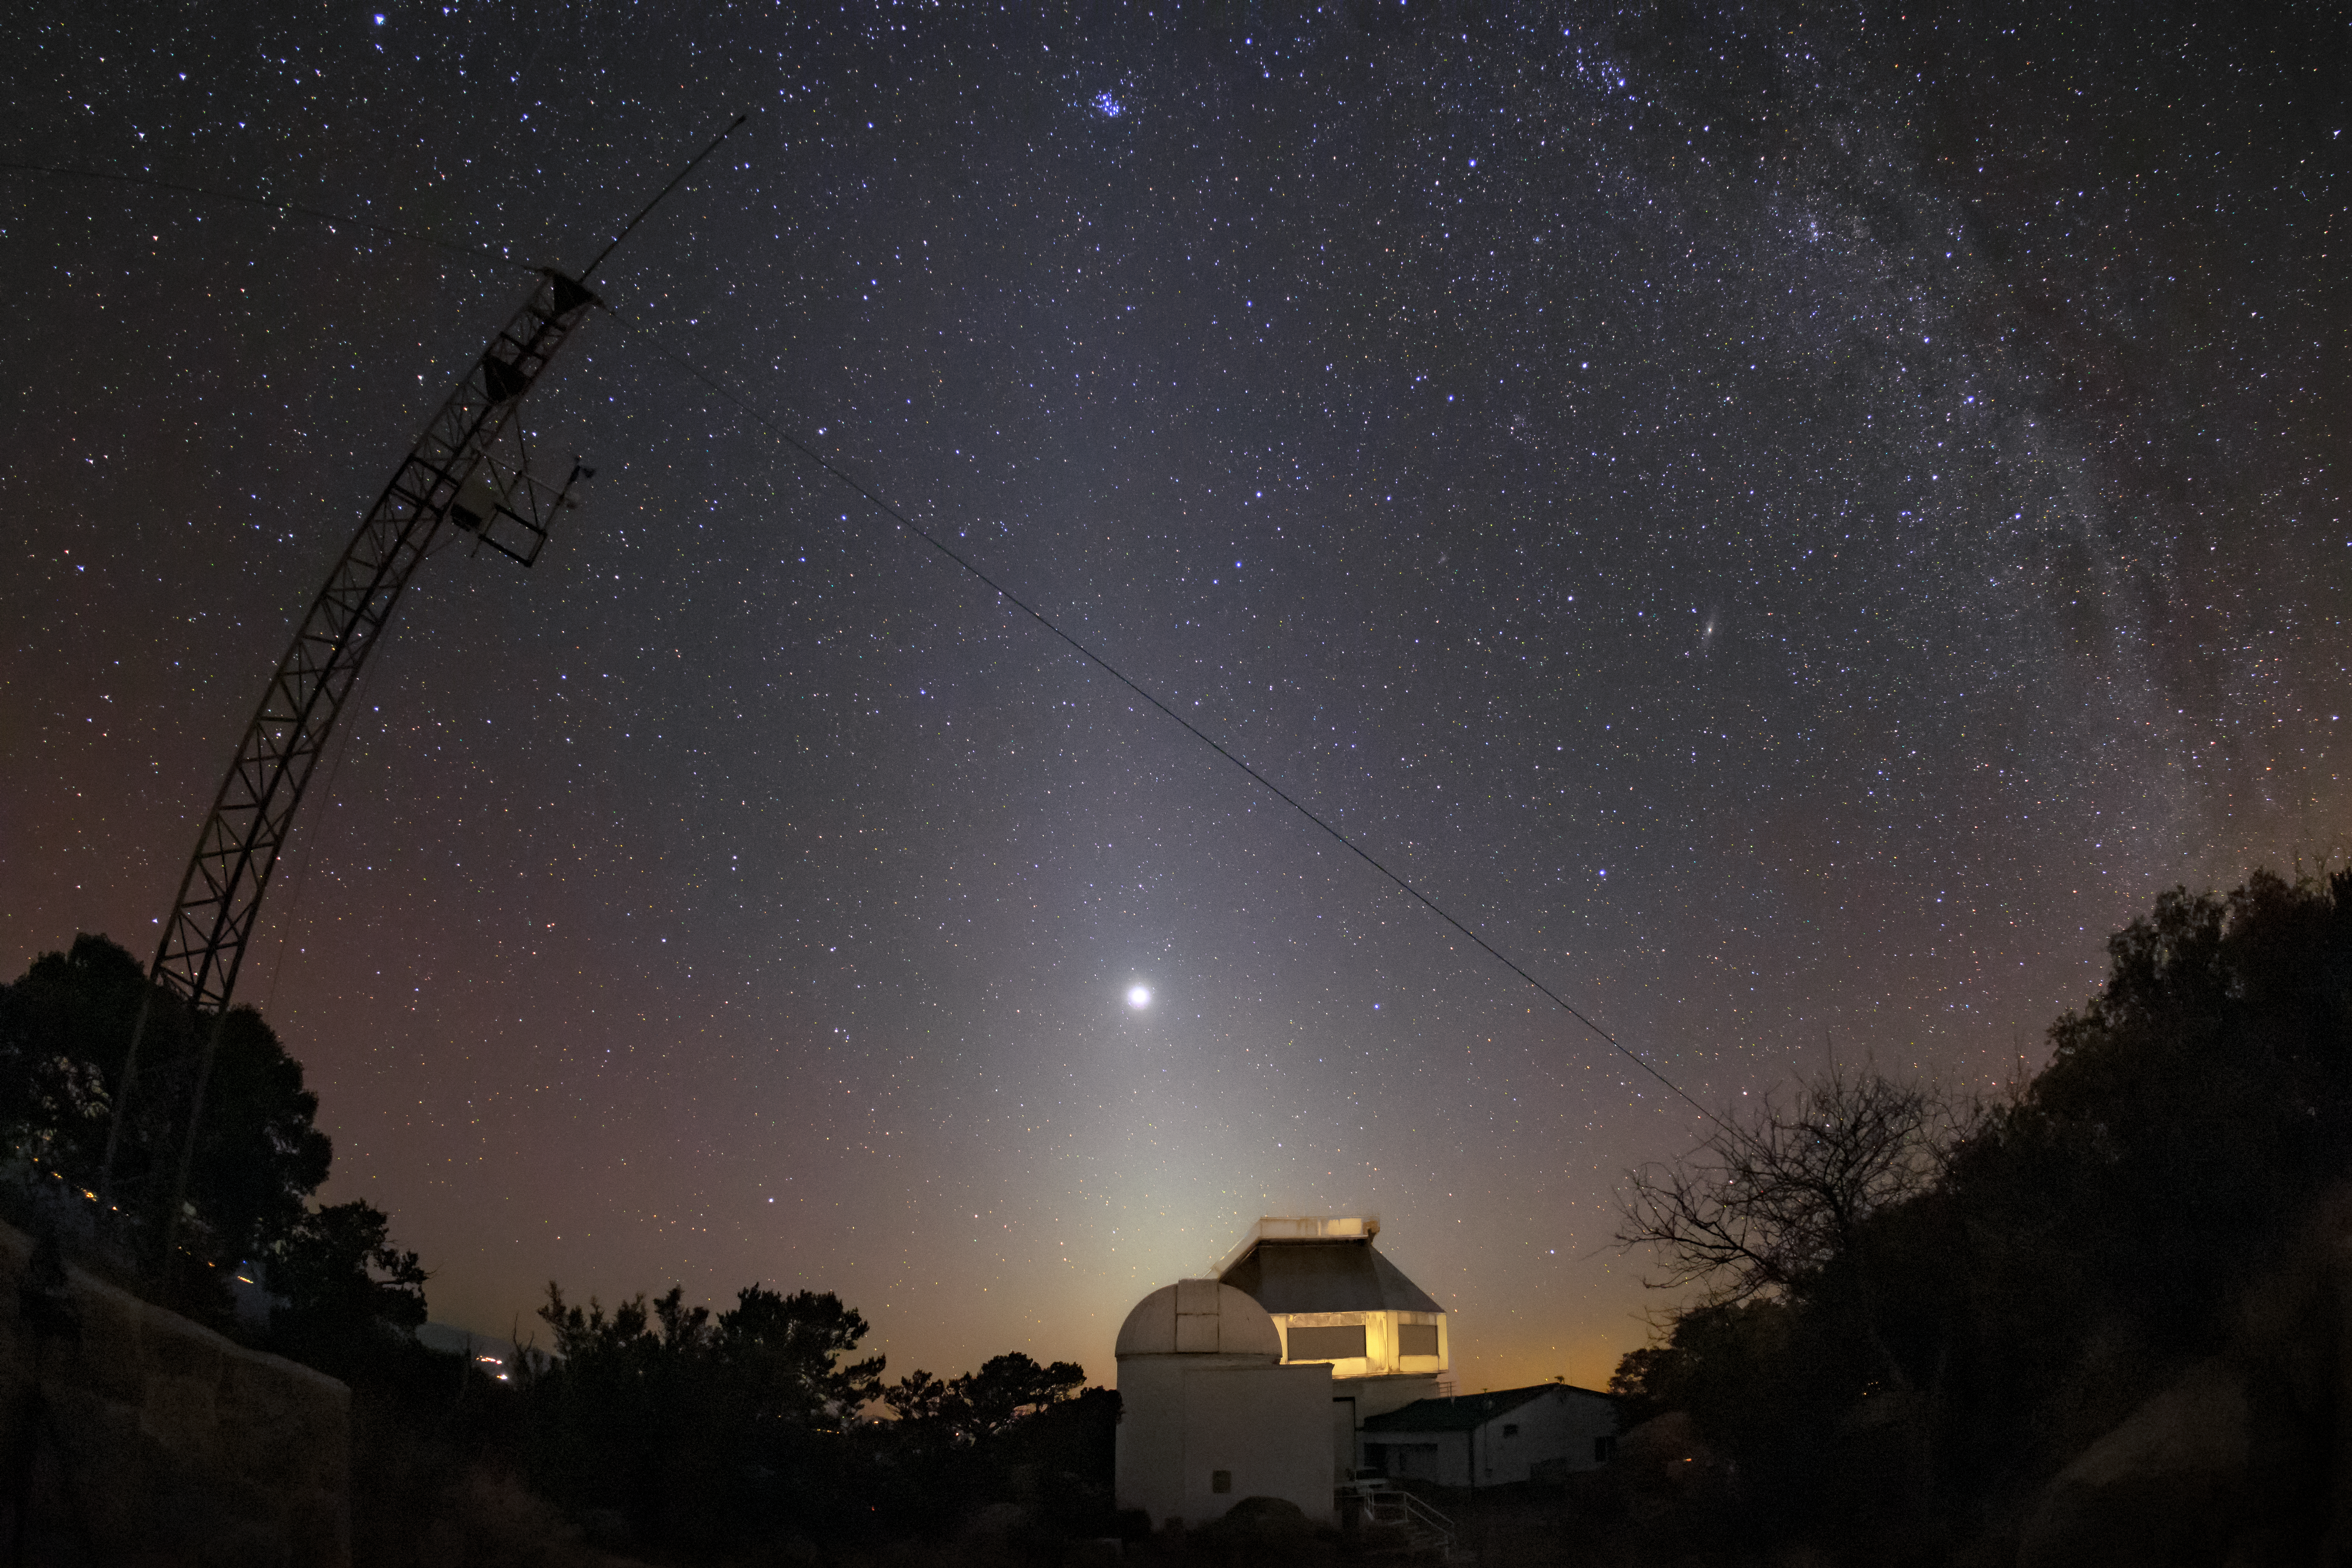

Jupiter and Zodical Light over the WIYN 3.5-meter Telescope

In this image, Jupiter and the faint band of light known as the zodical light can be seen above the WIYN 3.5-meter Telescope at Kitt Peak National Observatory. The zodical light consists of interplanetary dust in orbit around the Sun, and is named such as it follows the path of the ecliptic, also known as the zodiac, in the sky.

Credit: NOIRLab/AURA/NSF/R. Sparks